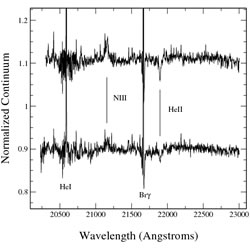

NIFS K-band spectrum of an O3 or O4 source showing photospheric lines of NIII and HeII

NIFS K-band spectrum of an O3 or O4 source showing photospheric lines of NIII and HeII.

Credit: International Gemini Observatory/NOIRLab/NSF/AURA